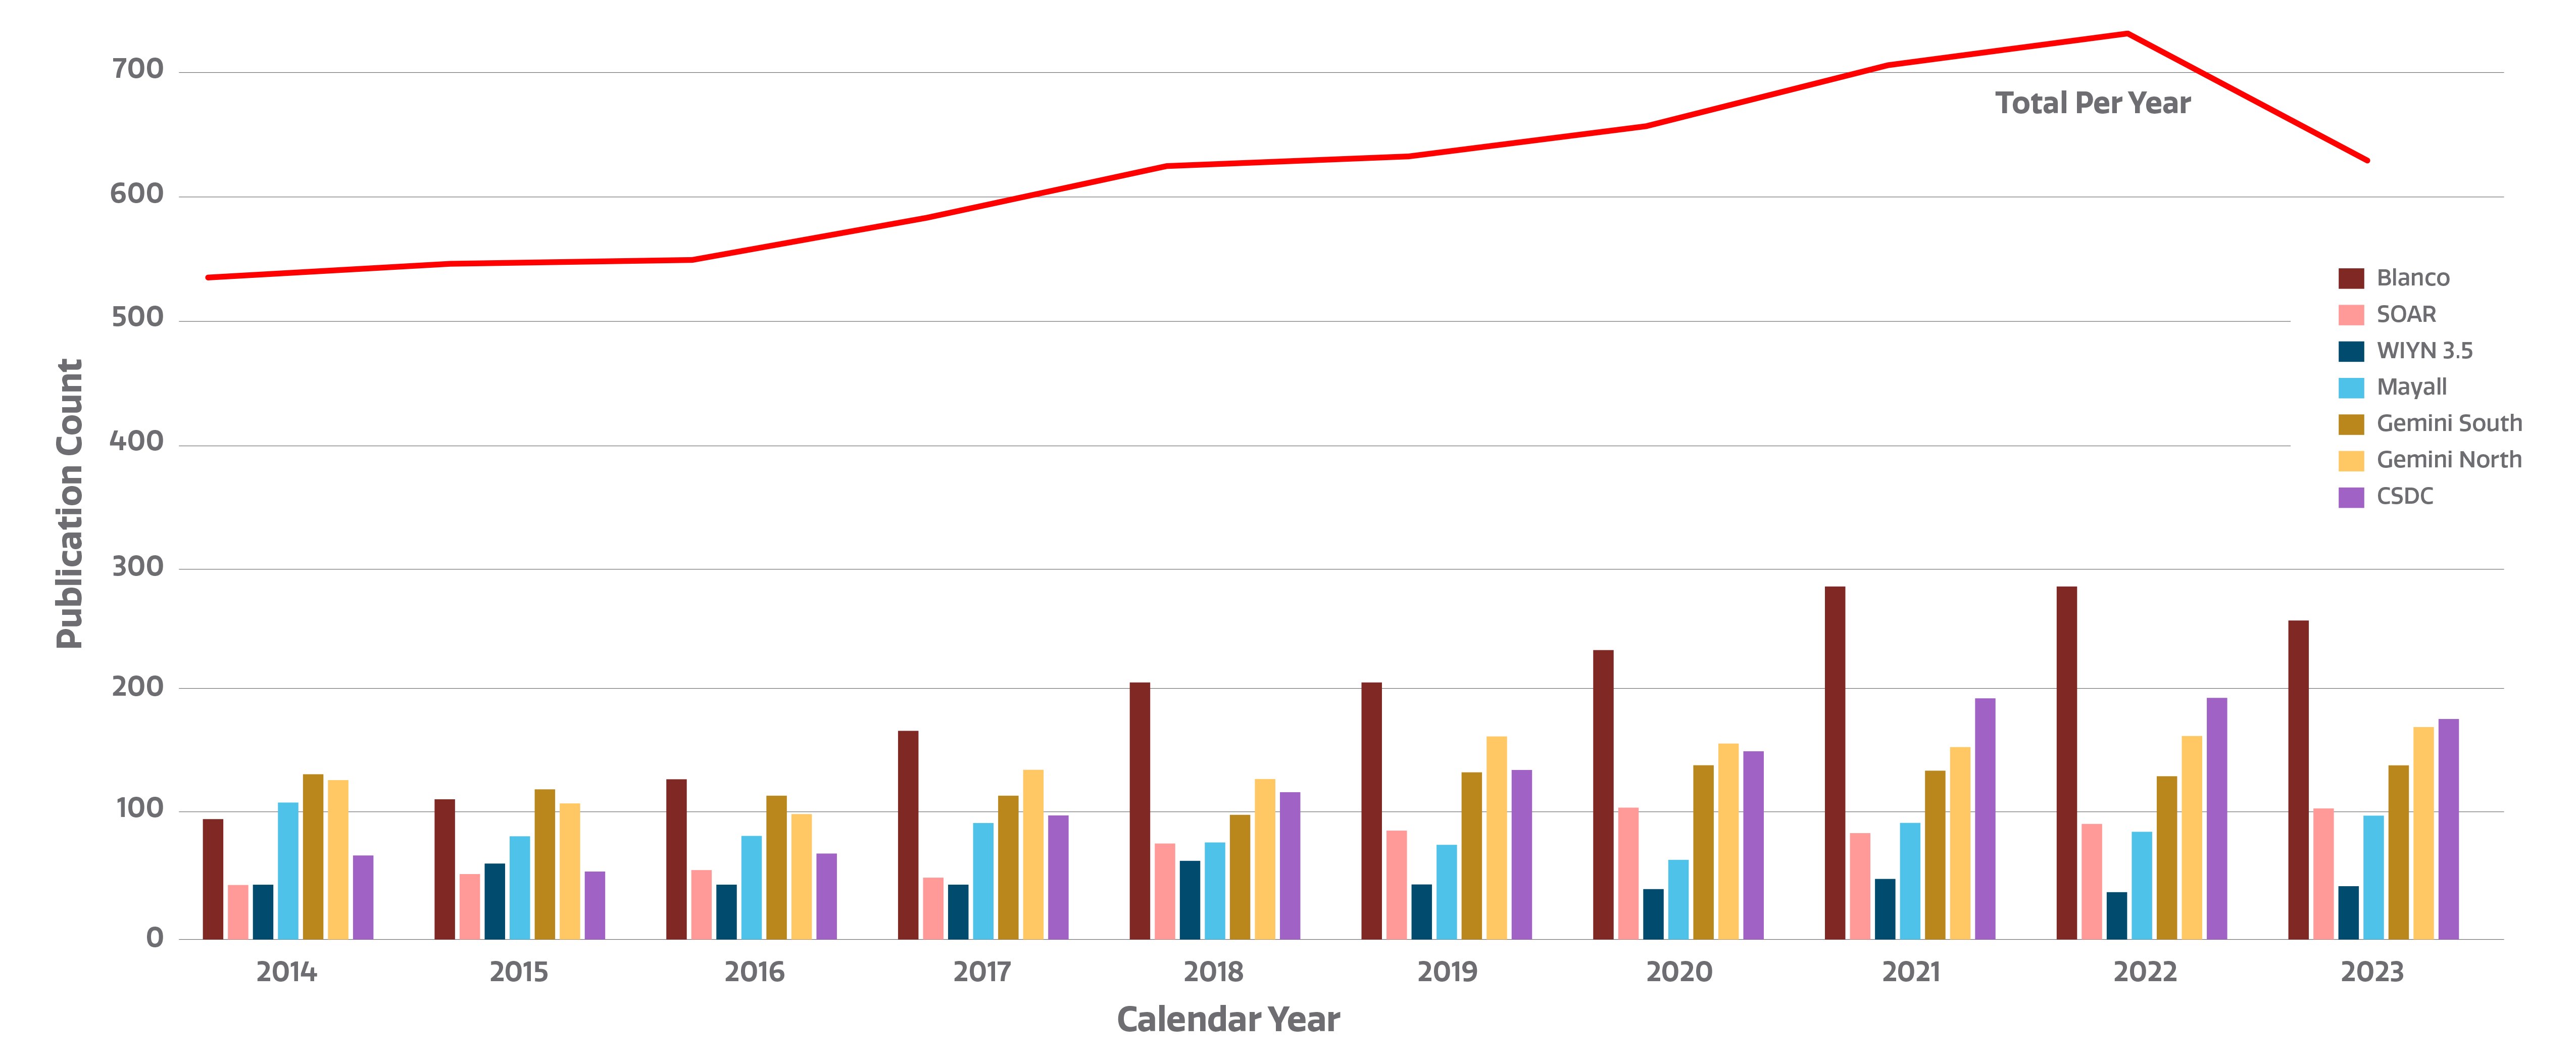

Number of refereed publications

Count of refereed publications using data from NOIRLab telescopes. The individual telescopes are represented with bars. The red line shows the total number of publications. Note that the sum of the bars is larger than the total sum as many science papers use more than one facility. The sum total corrects for this overlap and does not double-count for publications using more than one telescope. Metrics here are reported for the calendar year rather than fiscal year.

The decrease from 2022 to 2023 is mainly due to a decrease in publications based on Blanco and CSDC data. This can largely be attributed to the completion of both the Dark Energy Survey (DES), conducted with Blanco, and the DESI Legacy Imaging Surveys, serviced by CSDC’s Astro Data Lab. A significant increase in papers coincided with the completion of the surveys, and while the numbers slightly decreased last year, follow-up surveys are now underway.

The NOIRLab publications metrics dynamic dashboard directly accesses the NOIRLab public library in the ADS (Astrophysics Data System) to compile publication metrics. Users can view total telescope data publication counts, counts by NOIRLab Program and facility, and staff publication counts, arranged by year. By clicking on a telescope logo/image in the top bar of the dashboard, users can access the NOIRLab public library listing papers using data from that telescope. The Dashboard was created by Bill McGinn and Sharon Hunt

Credit: NOIRLab/NSF/AURA